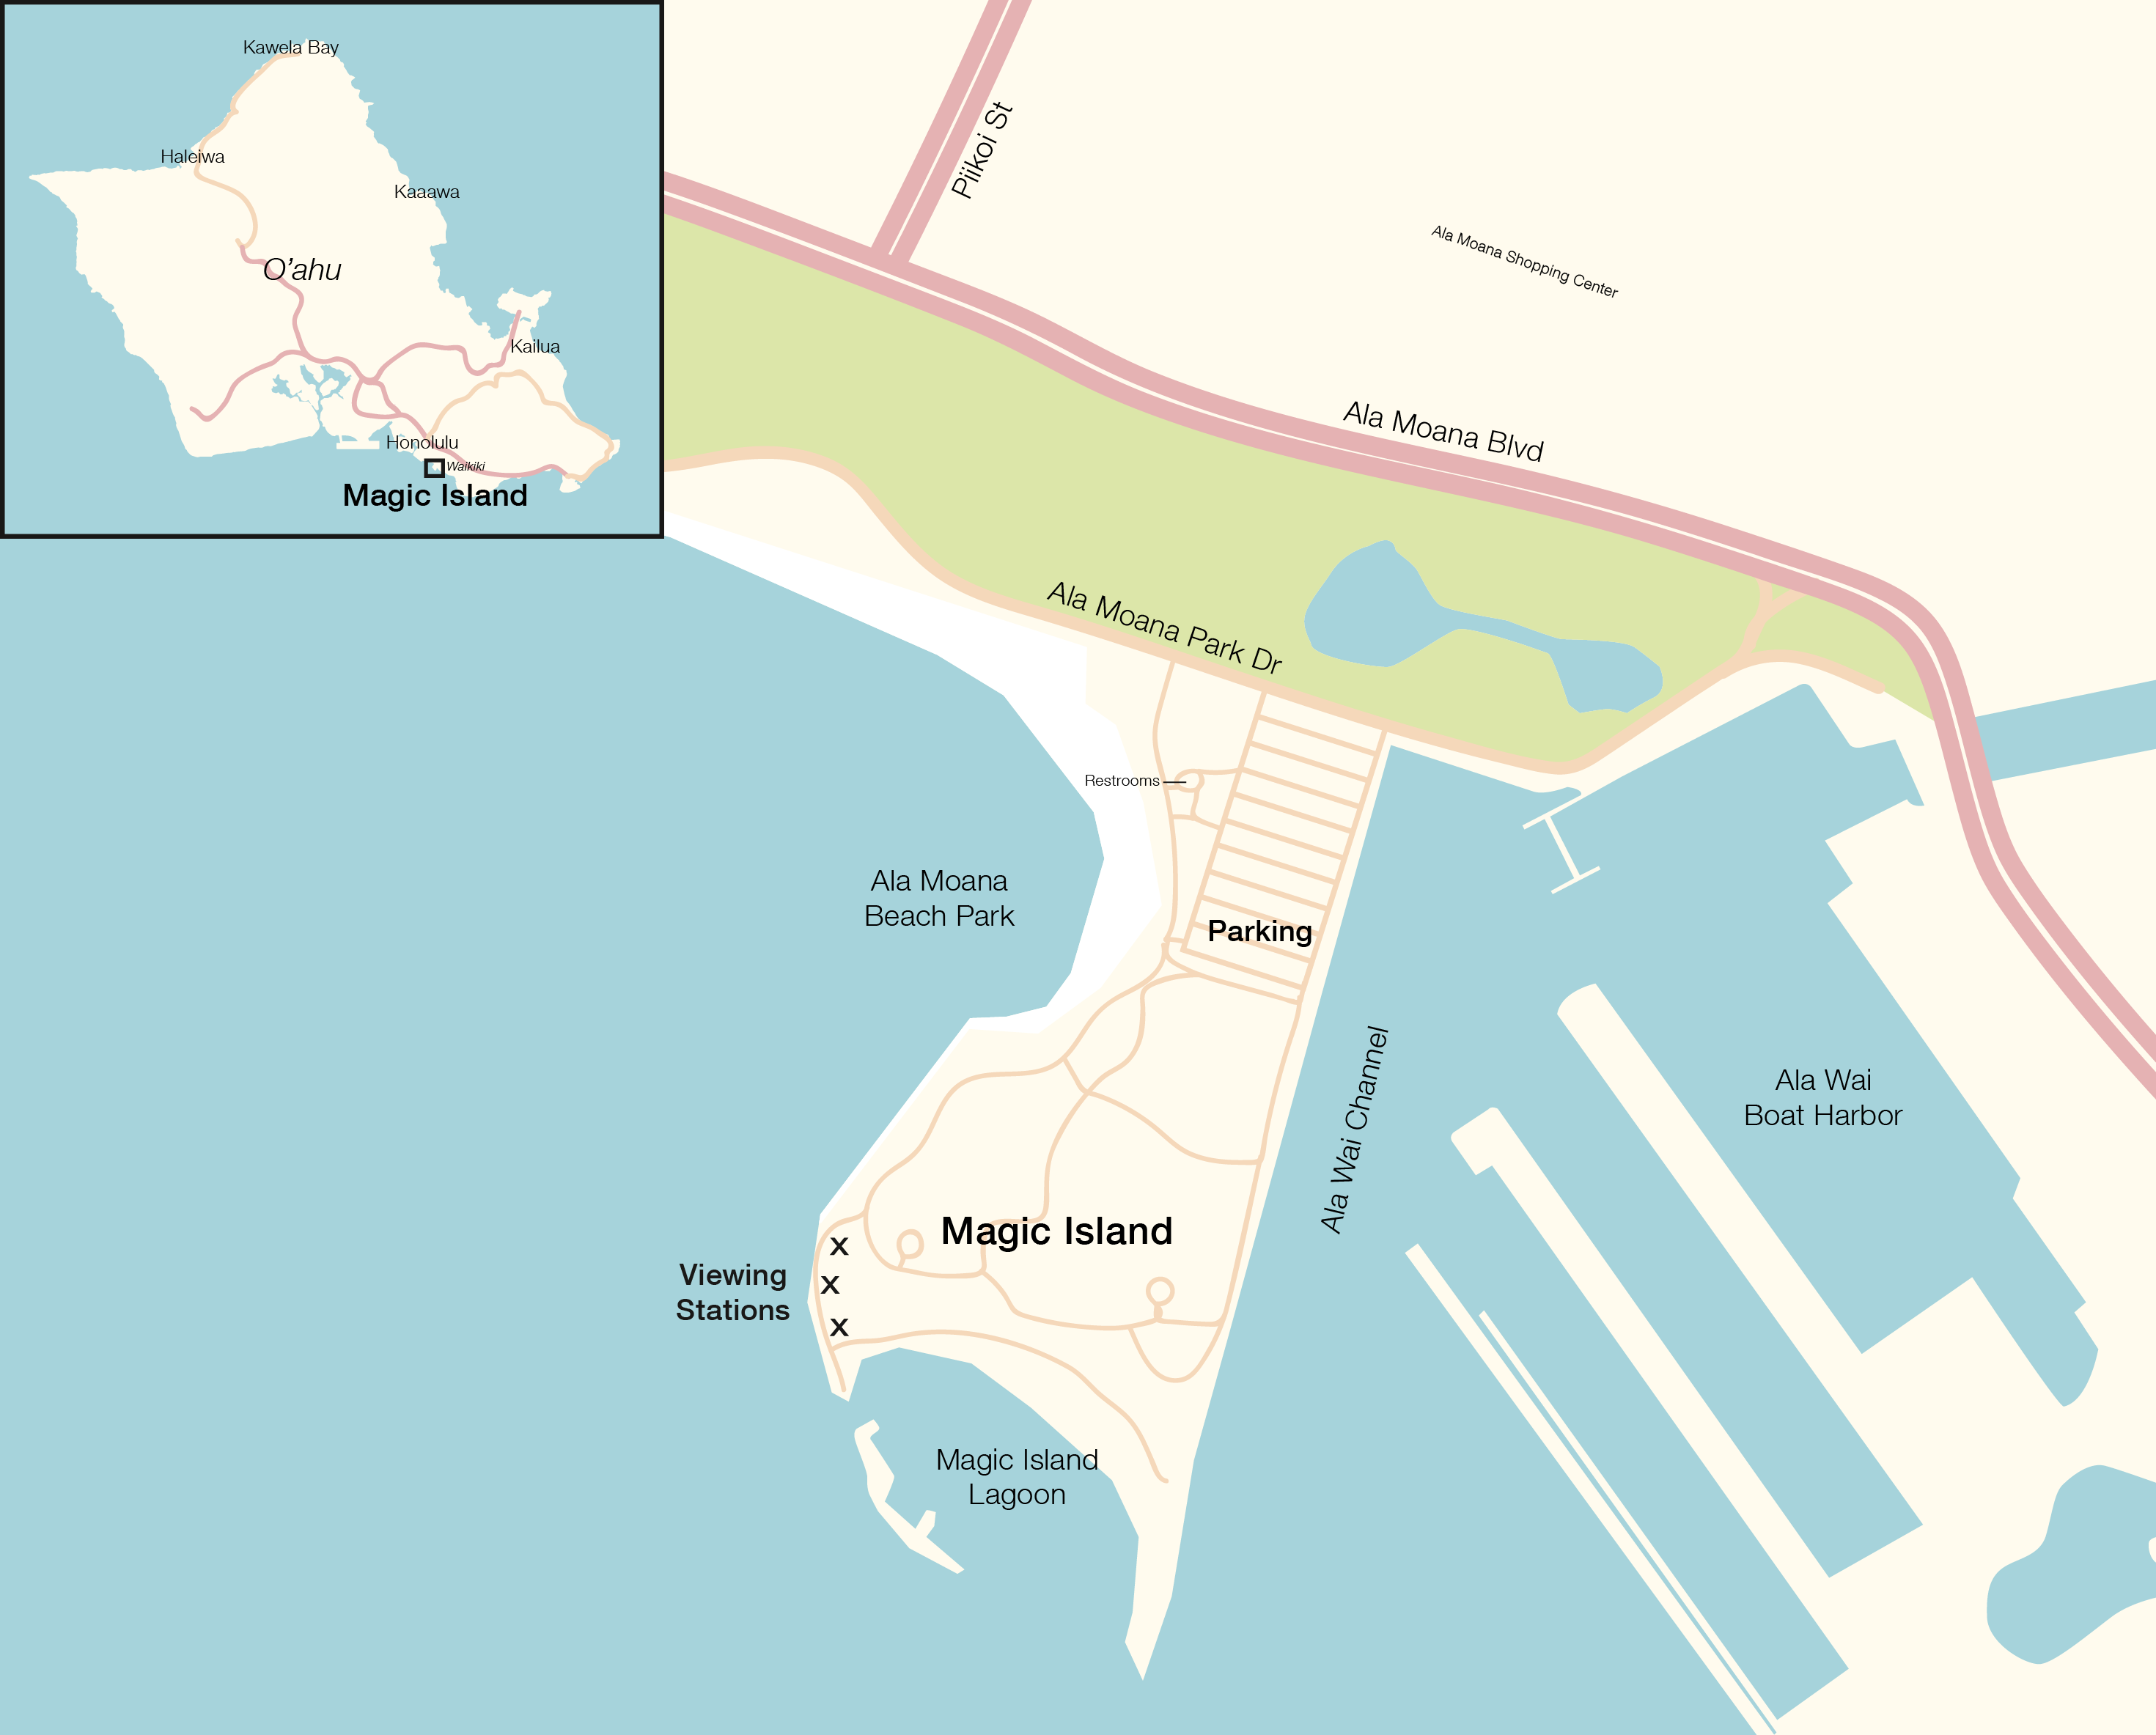

Ala Moana Beach Park map

Ala Moana Beach Park map.

Credit: IAU